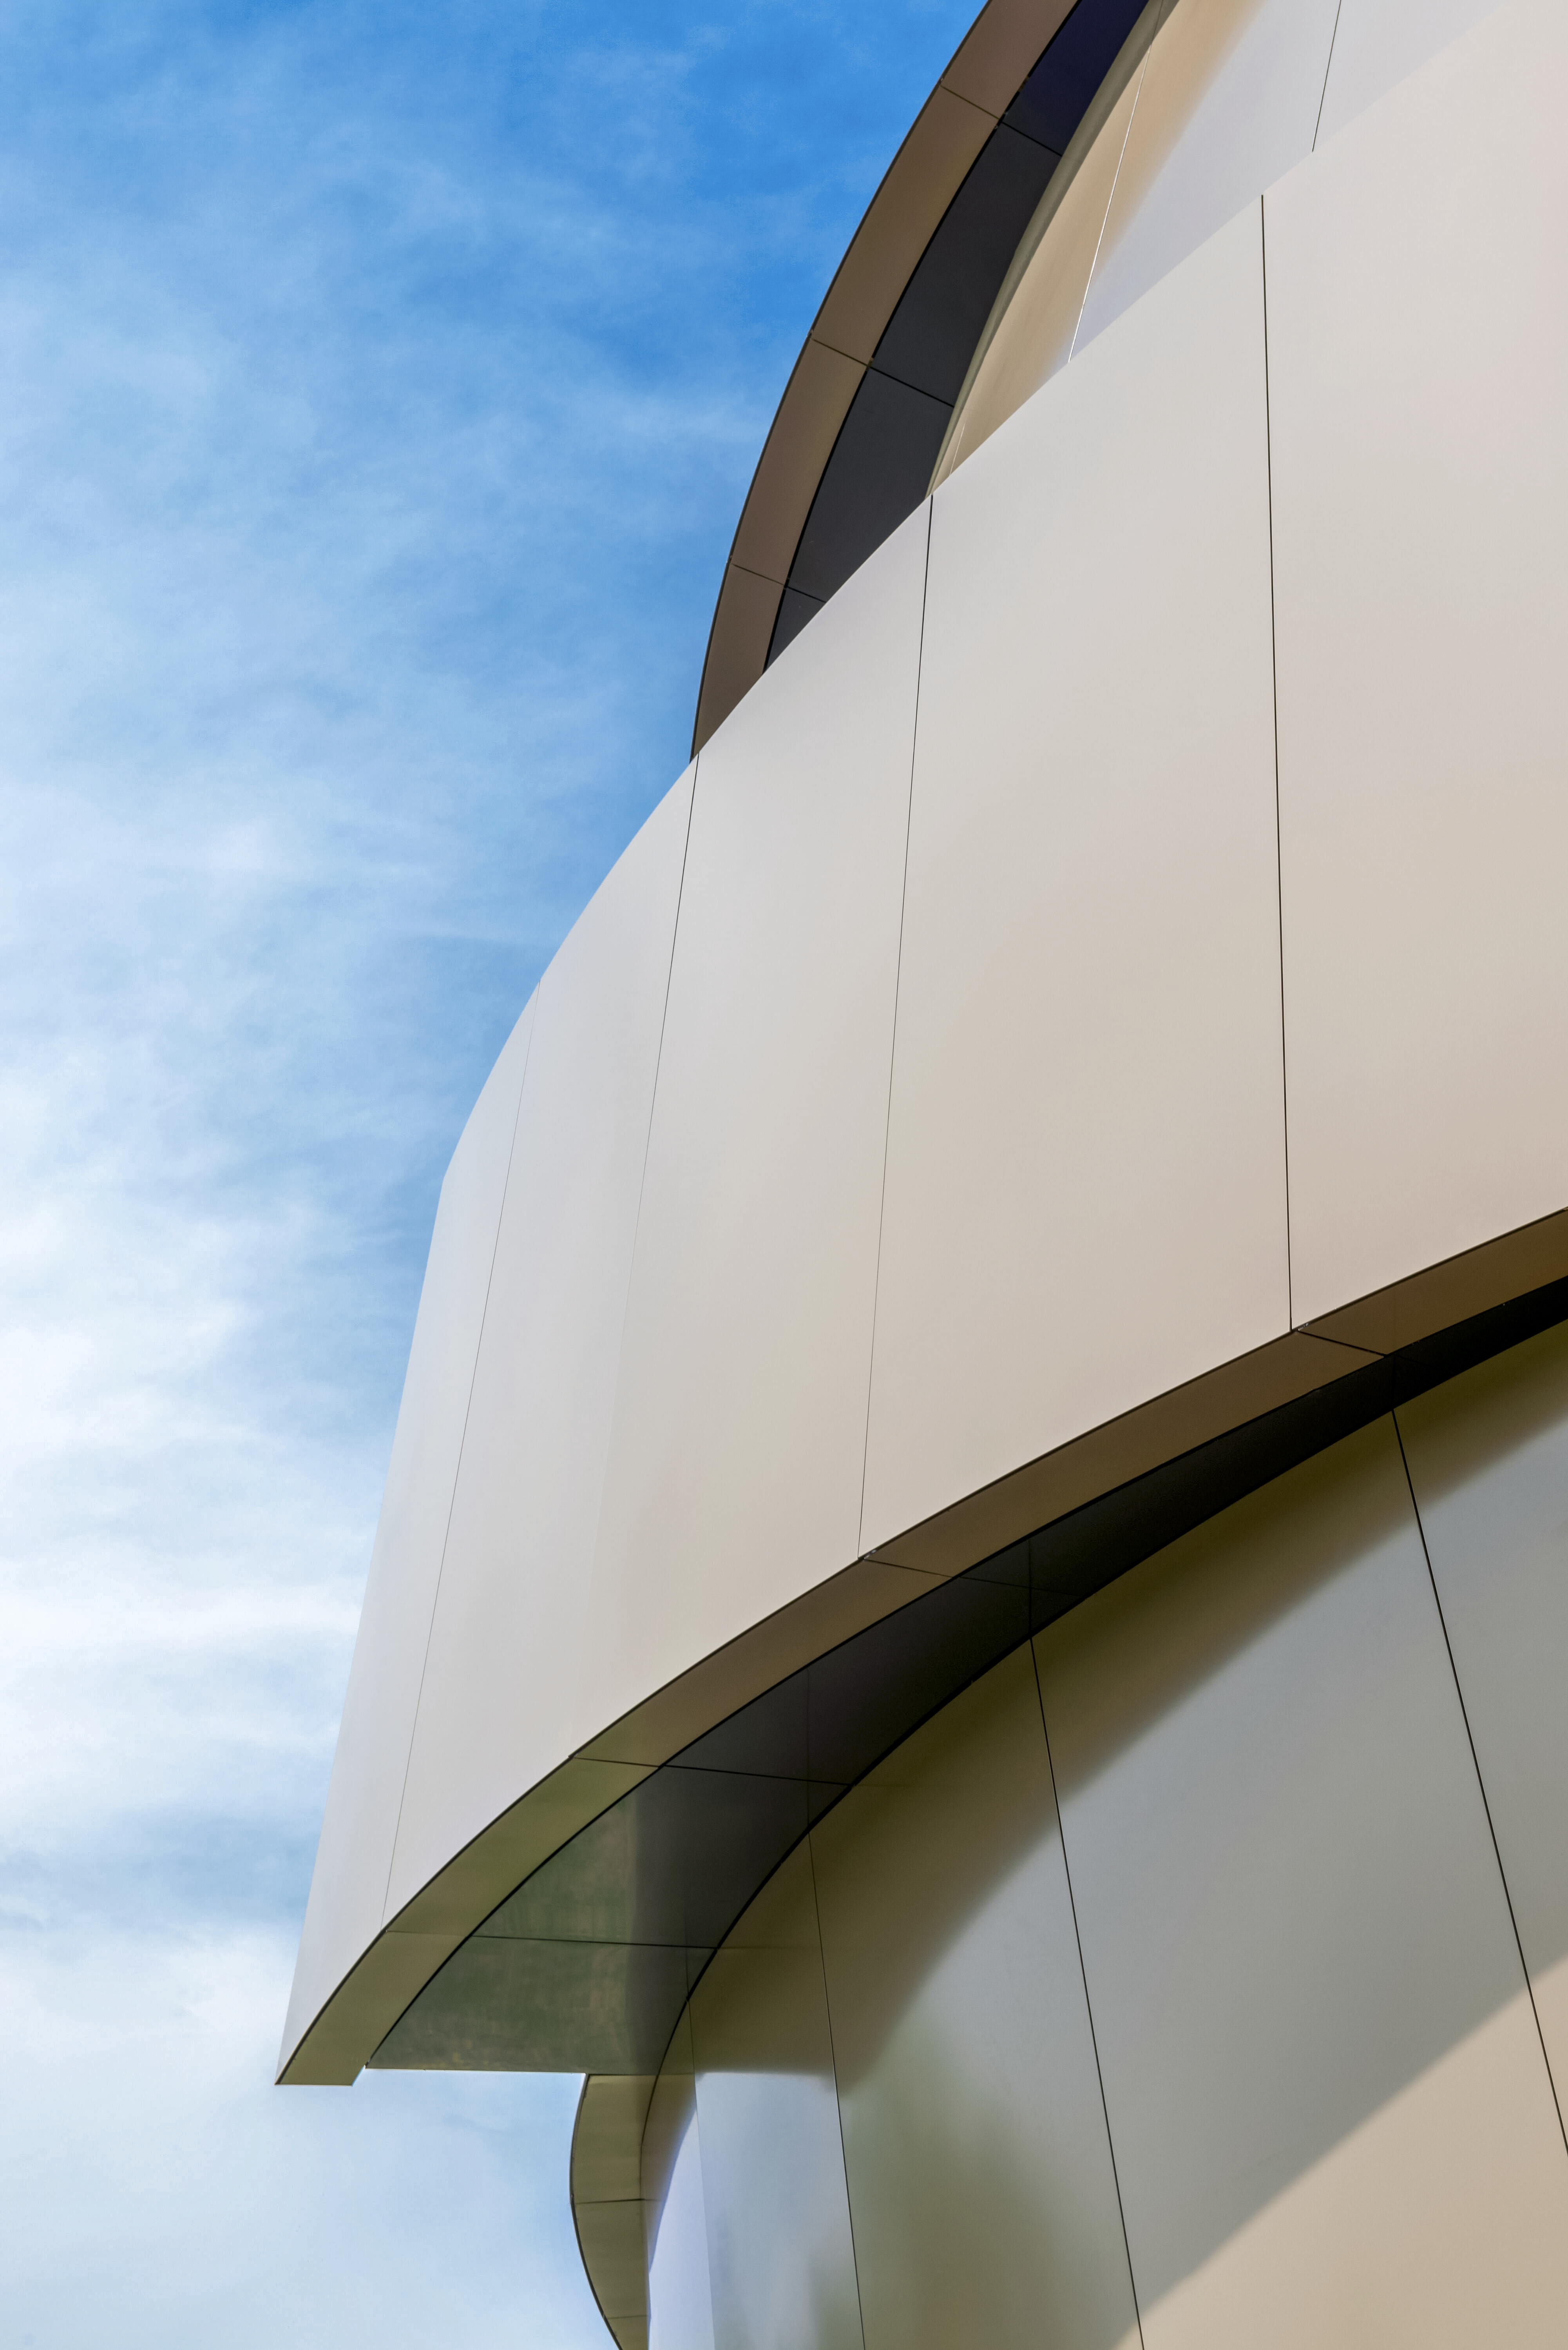

Curving Supernova exterior

An image highlighting a detail of the exterior architecture of the ESO Supernova Planetarium & Visitor Centre at ESO's Garching, Germany headquarters. The building was designed by the architects Bernhardt + Partner to capture a dynamic interaction between the stars in a close binary system, which will eventually lead to a supernova. As this picture shows the overall theme of energy and motion extends details, including the exterior cladding of the building.

Credit: Brillux, Sven Rahm Fotografie